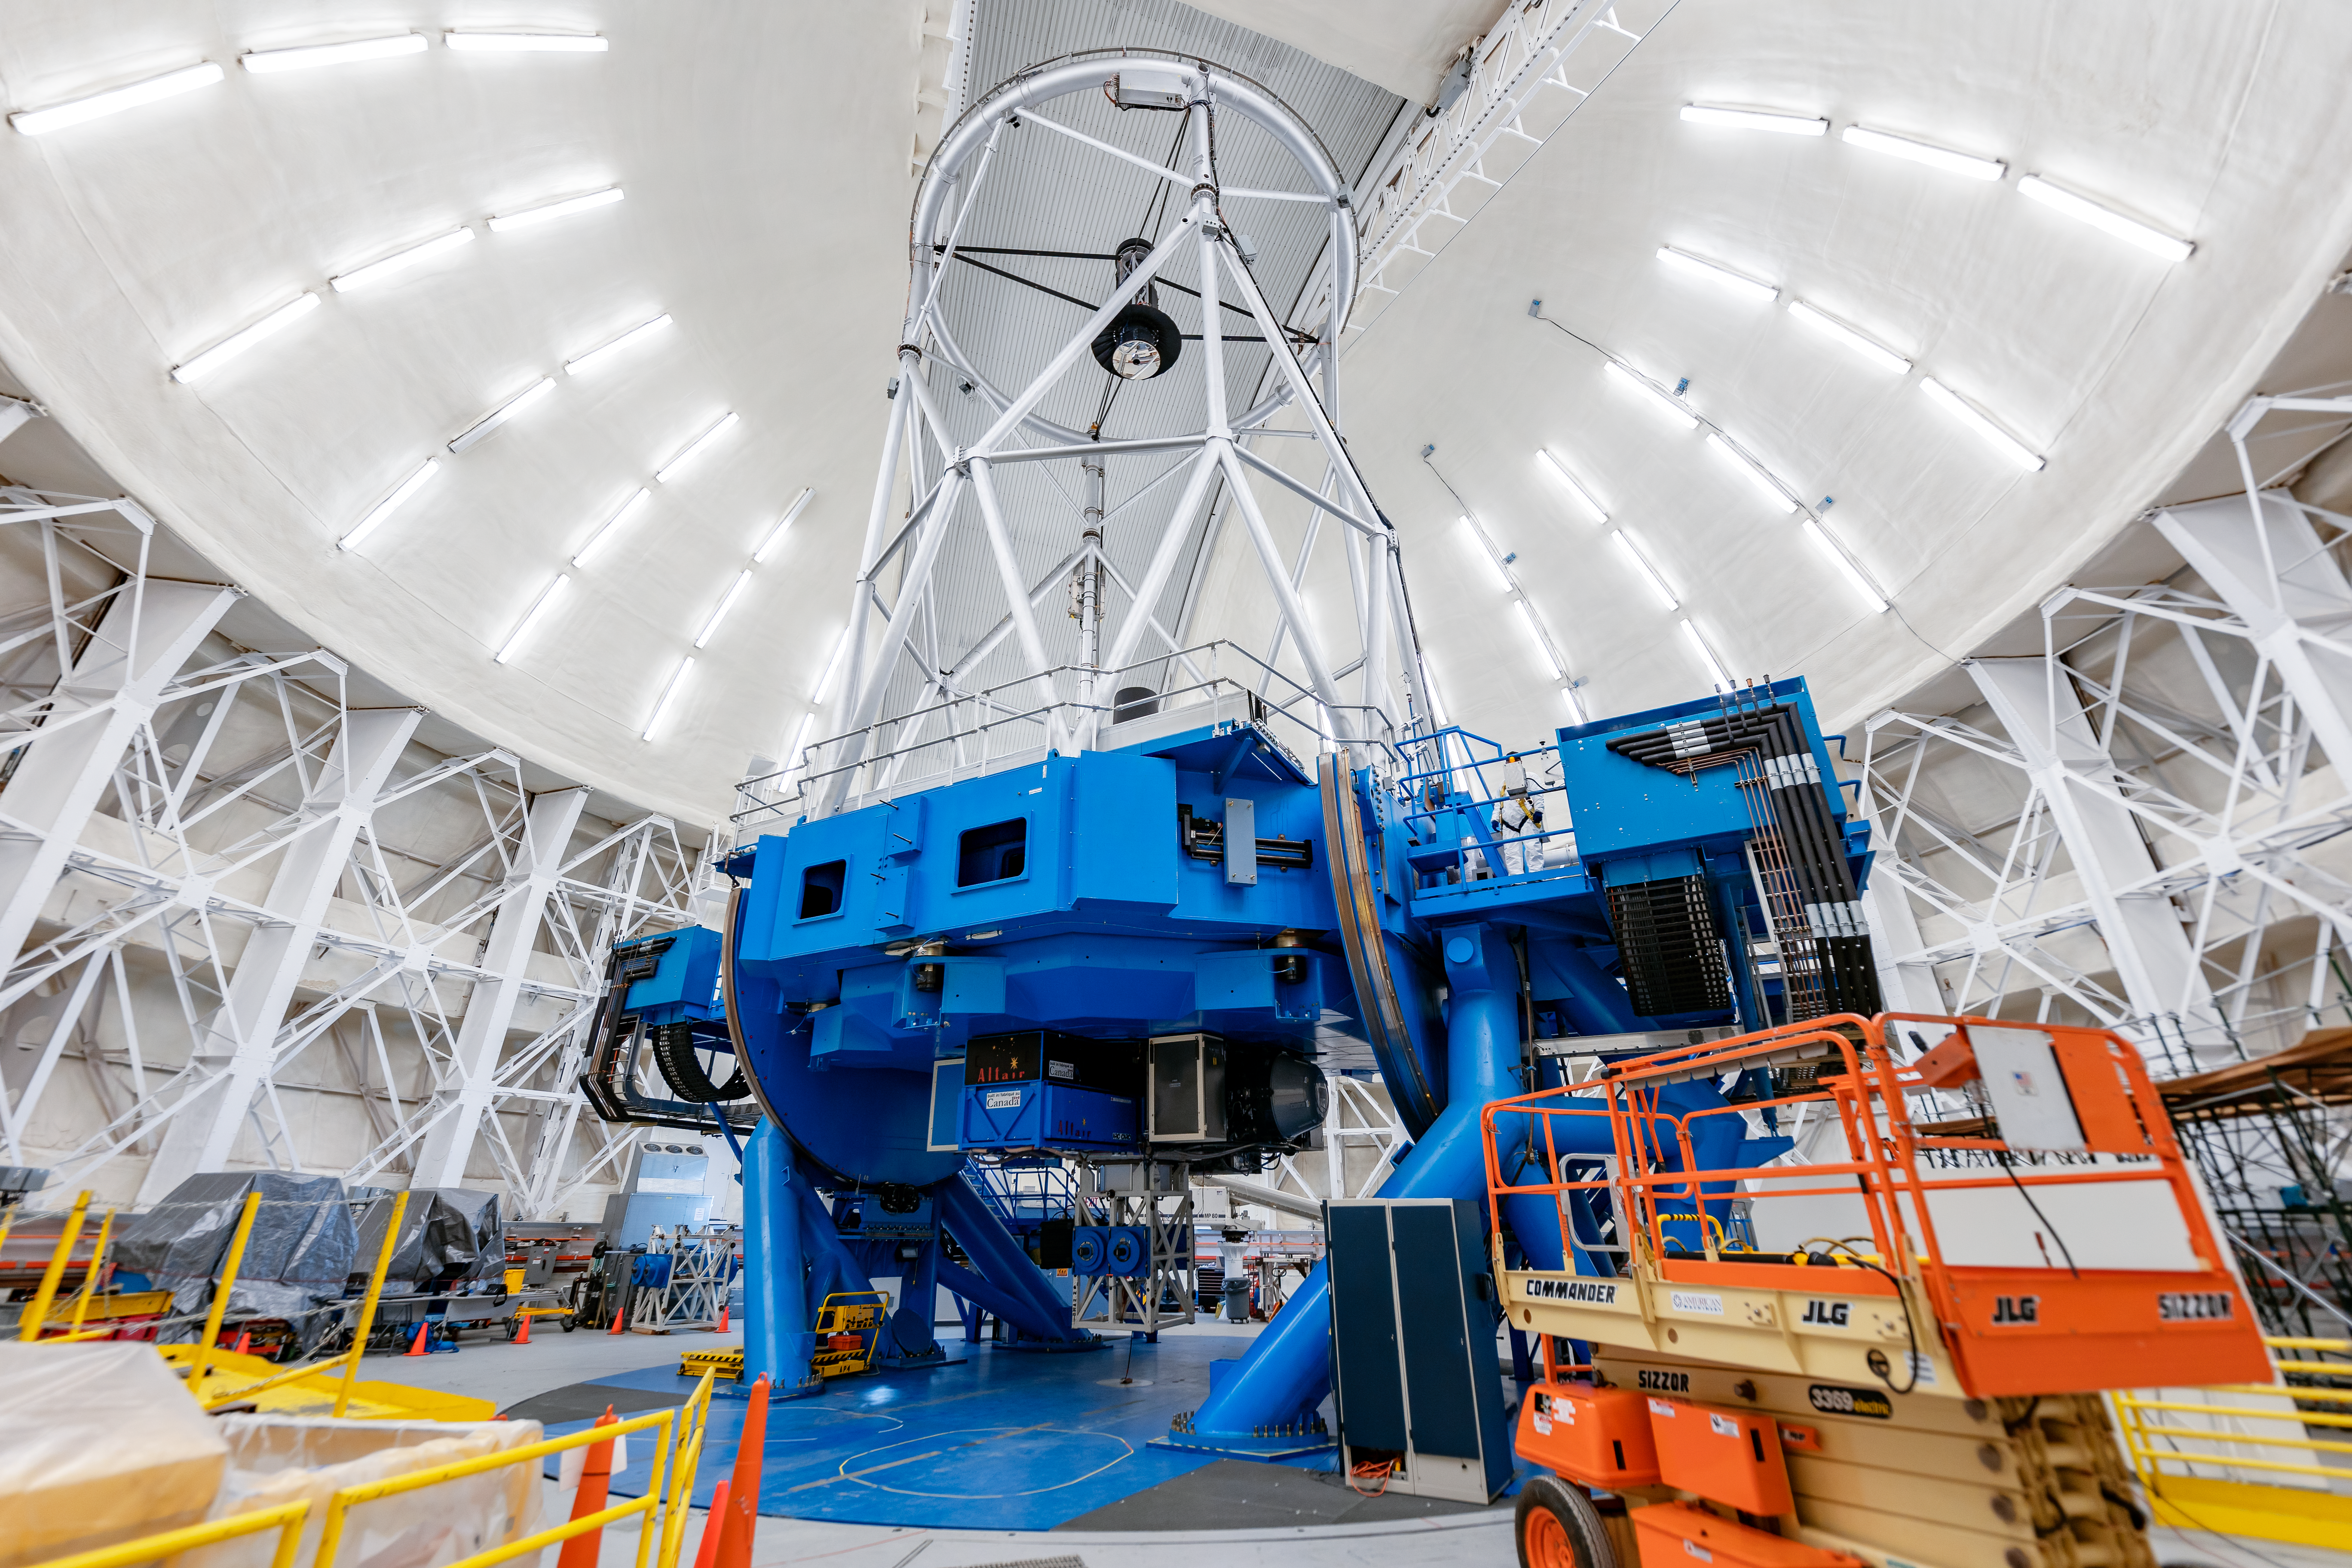

Gemini North Interior

The interior of the Gemini North telescope on Maunakea in Hawai‘i.

Credit: International Gemini Observatory/NOIRLab/NSF/AURA/ T. Slovinský